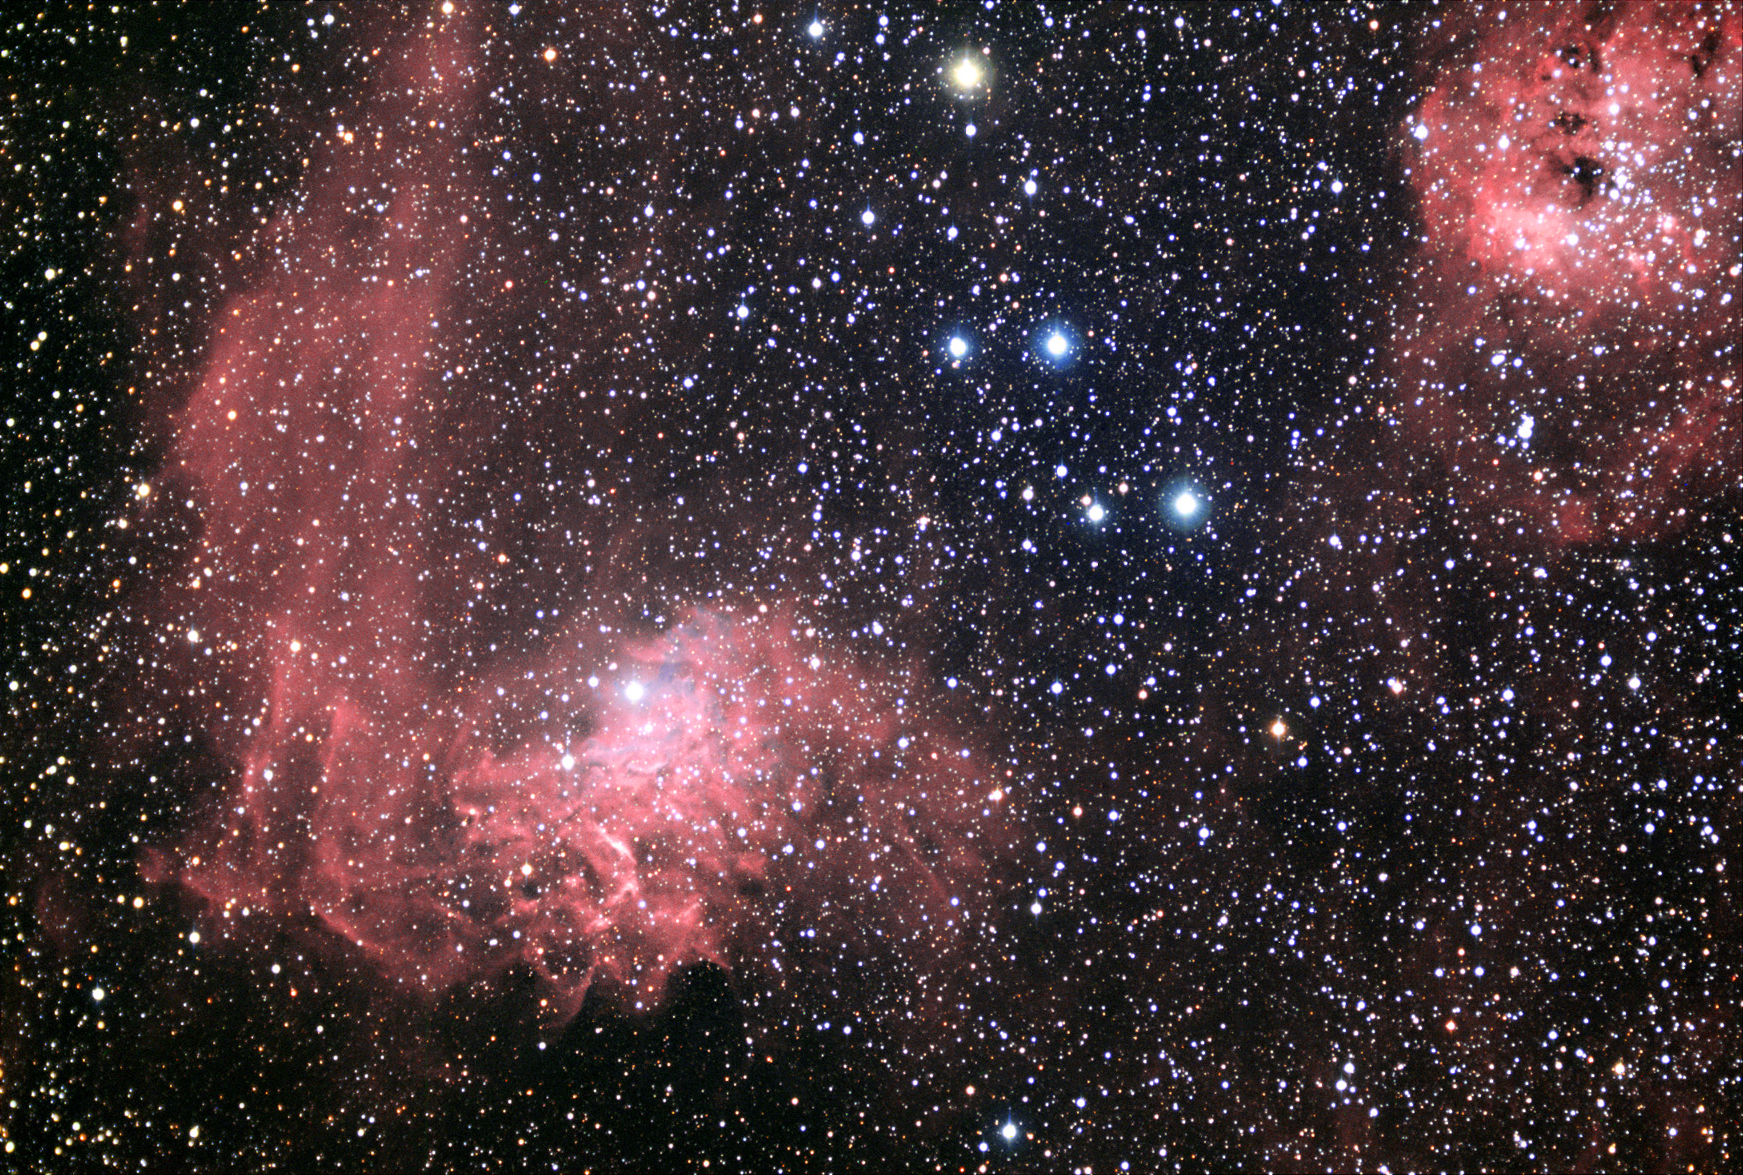

IC 405 and IC 410: The Flaming Star Nebula

IC 405 is the red/blue nebula to the left of center. It is being illuminated by the energetic star AE Aurigae (embedded in the nebula). However AE Aurigae's story is inextricably linked to another star called Mu Columbae. Around 2.7 million years ago these two stars formed and had a close encounter with one another in the Great Orion Nebula. The encounter was so close (another star was certainly involved) that each of them was ejected from the Orion complex never to return again. Currently these stars are 66 degrees away from one another in the sky. Astronomer's discovered these two runaway stars by measuring their apparent (fast) motion and noting that if you work backwards in time- the origin is in the same place at the same time! But AE Auriga is certainly the more glamorous of the two stars since it just happens to be moving through a region of gas that makes it look like a "Flaming Star."

This image was taken as part of Advanced Observing Program (AOP) program during 2014 at Kitt Peak Visitor Center.

Credit: KPNO/NOIRLab/NSF/AURA/Adam Block